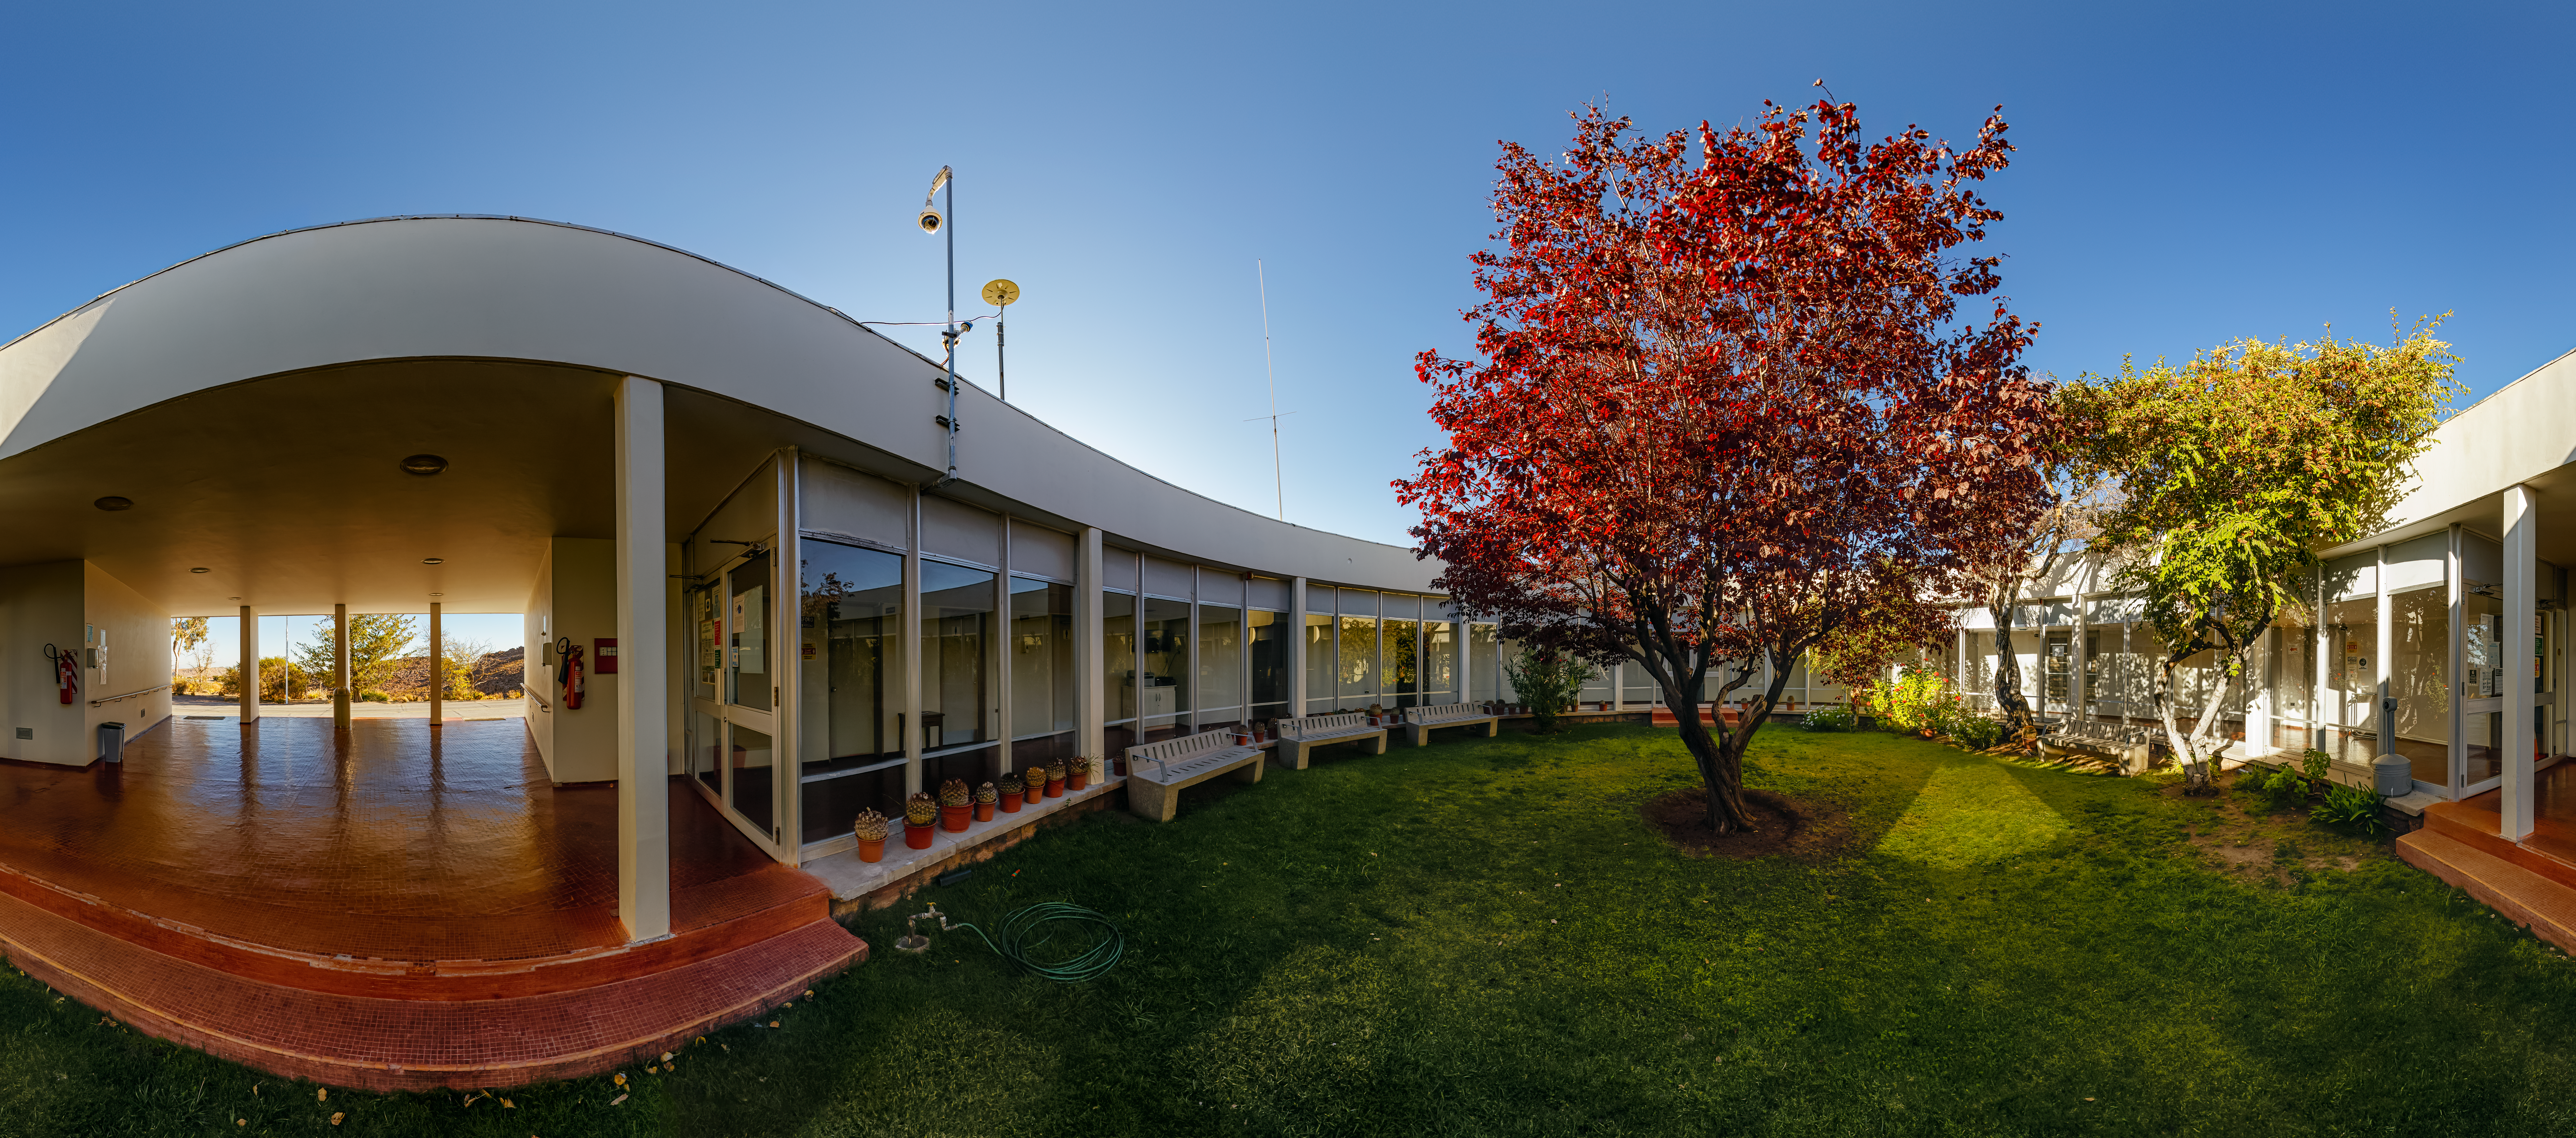

Cerro Tololo Inter-American Observatory Round Office Building Garden 360 Panorama

A 360 panorama view of the garden in the round office building at Cerro Tololo Inter-American Observatory (CTIO), a Program of NSF NOIRLab.

Credit: CTIO/NOIRLab/NSF/AURA/ P. Horálek